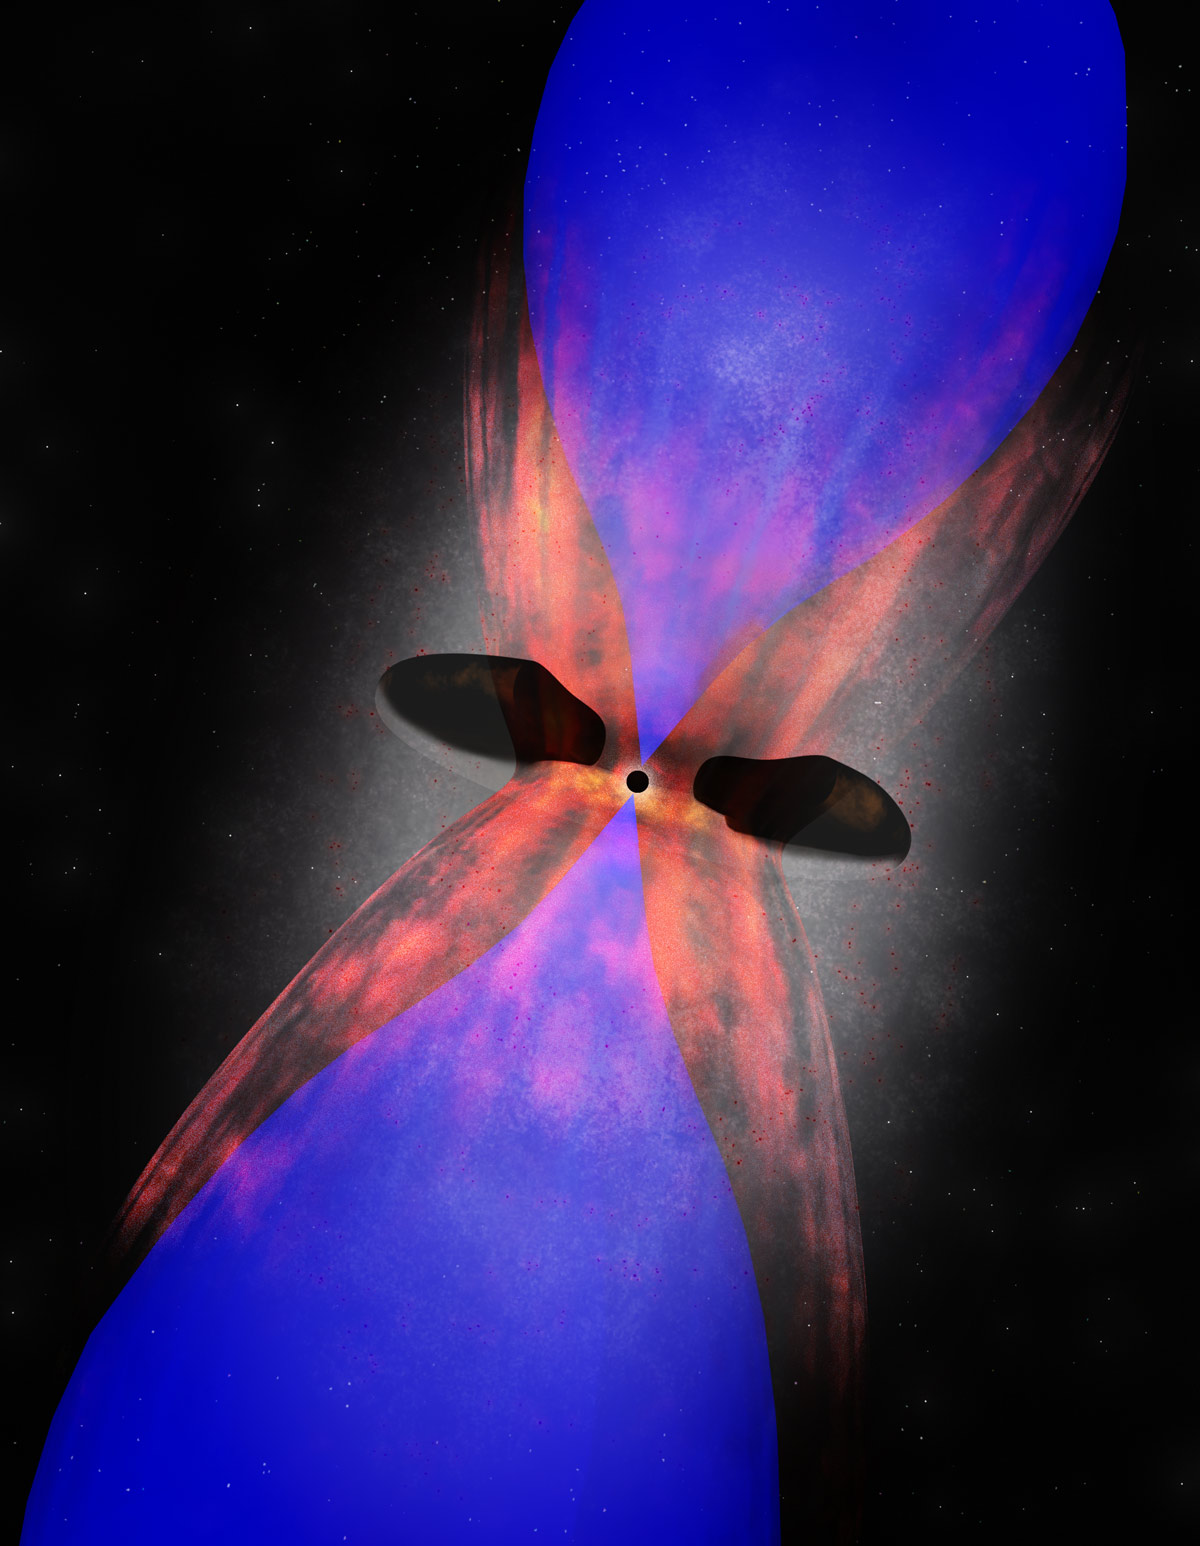

The Center of the Phoenix Cluster

Artist impression of galaxy at the center of the Phoenix Cluster. Powerful radio jets from the supermassive black hole at the center of the galaxy are creating giant radio bubbles (blue) in the ionized gas surrounding the galaxy. ALMA has detected cold molecular gas (red) hugging the outside of the bubbles. This material could eventually fall into the galaxy where it could fuel future star birth and feed the supermassive black hole.

Credit: Bill Saxton (NRAO/AUI/NSF)